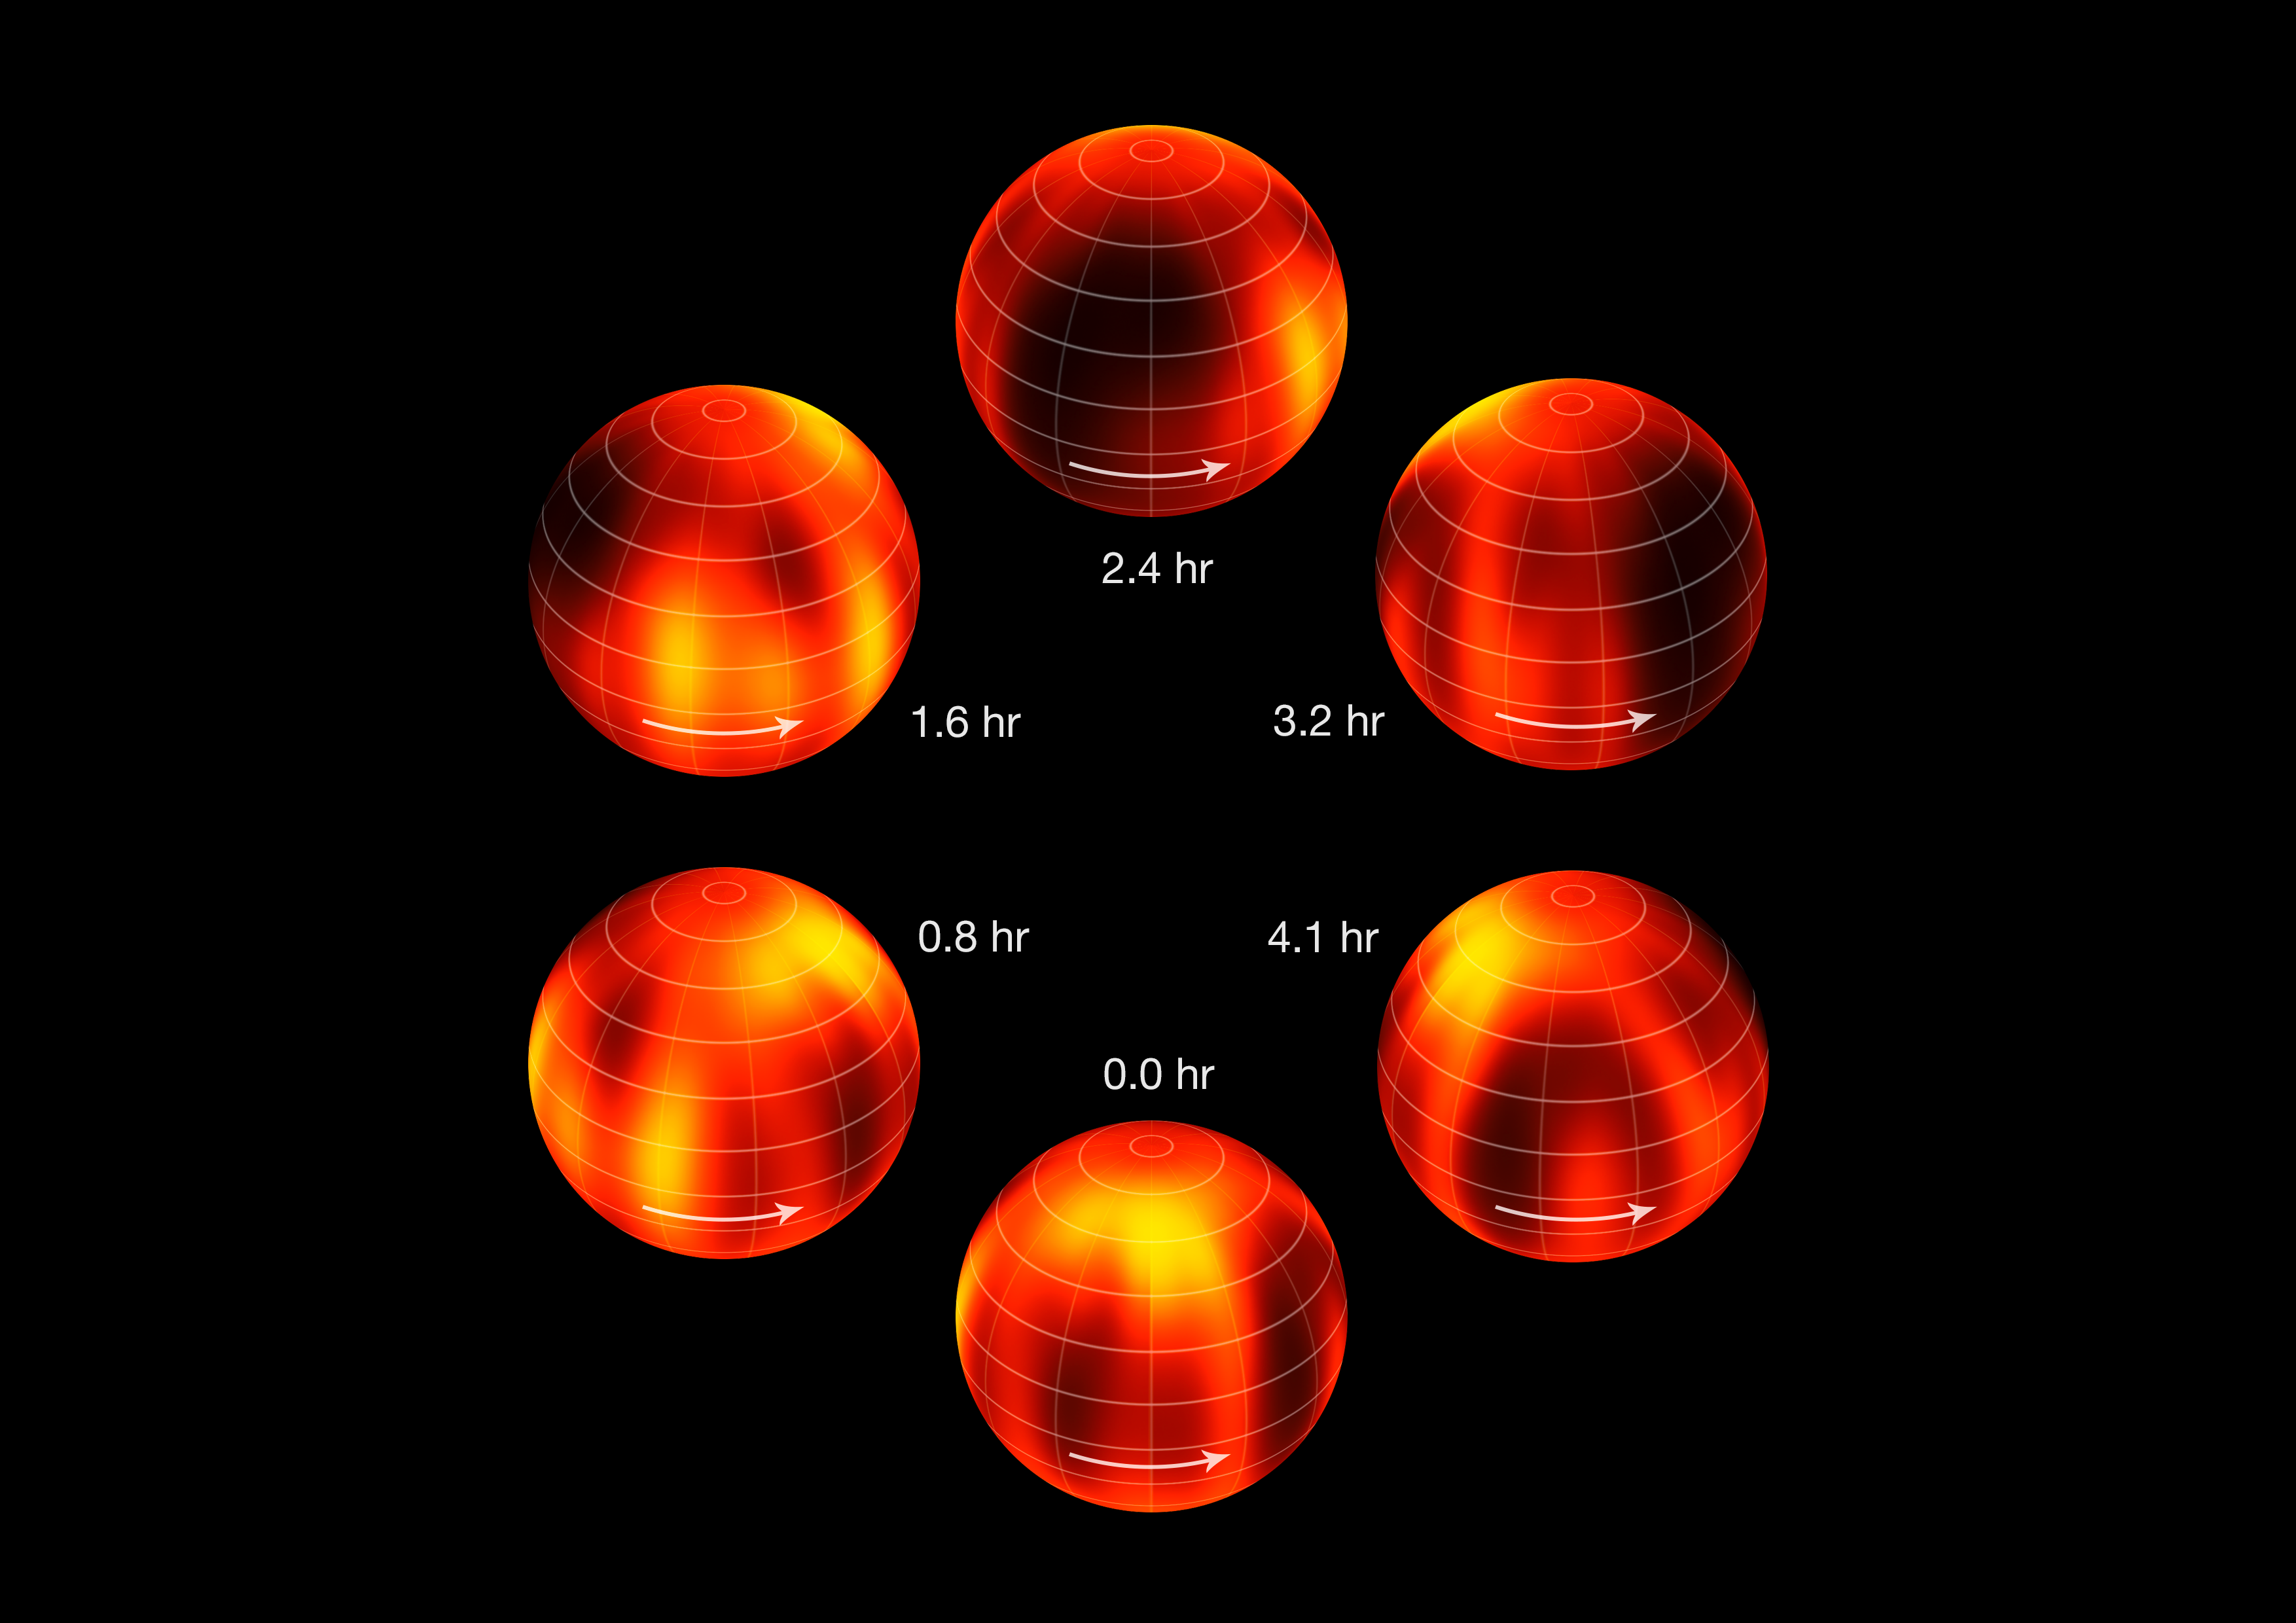

Surface map of Luhman 16B recreated from VLT observations (annotated)

ESO's Very Large Telescope has been used to create the first ever map of the weather on the surface of the nearest brown dwarf to Earth. An international team has made a chart of the dark and light features on WISE J104915.57-531906.1B, which is informally known as Luhman 16B and is one of two recently discovered brown dwarfs forming a pair only six light-years from the Sun.

The figure shows the object at six equally spaced times as it rotates once on its axis.

Credit: ESO/I. Crossfield